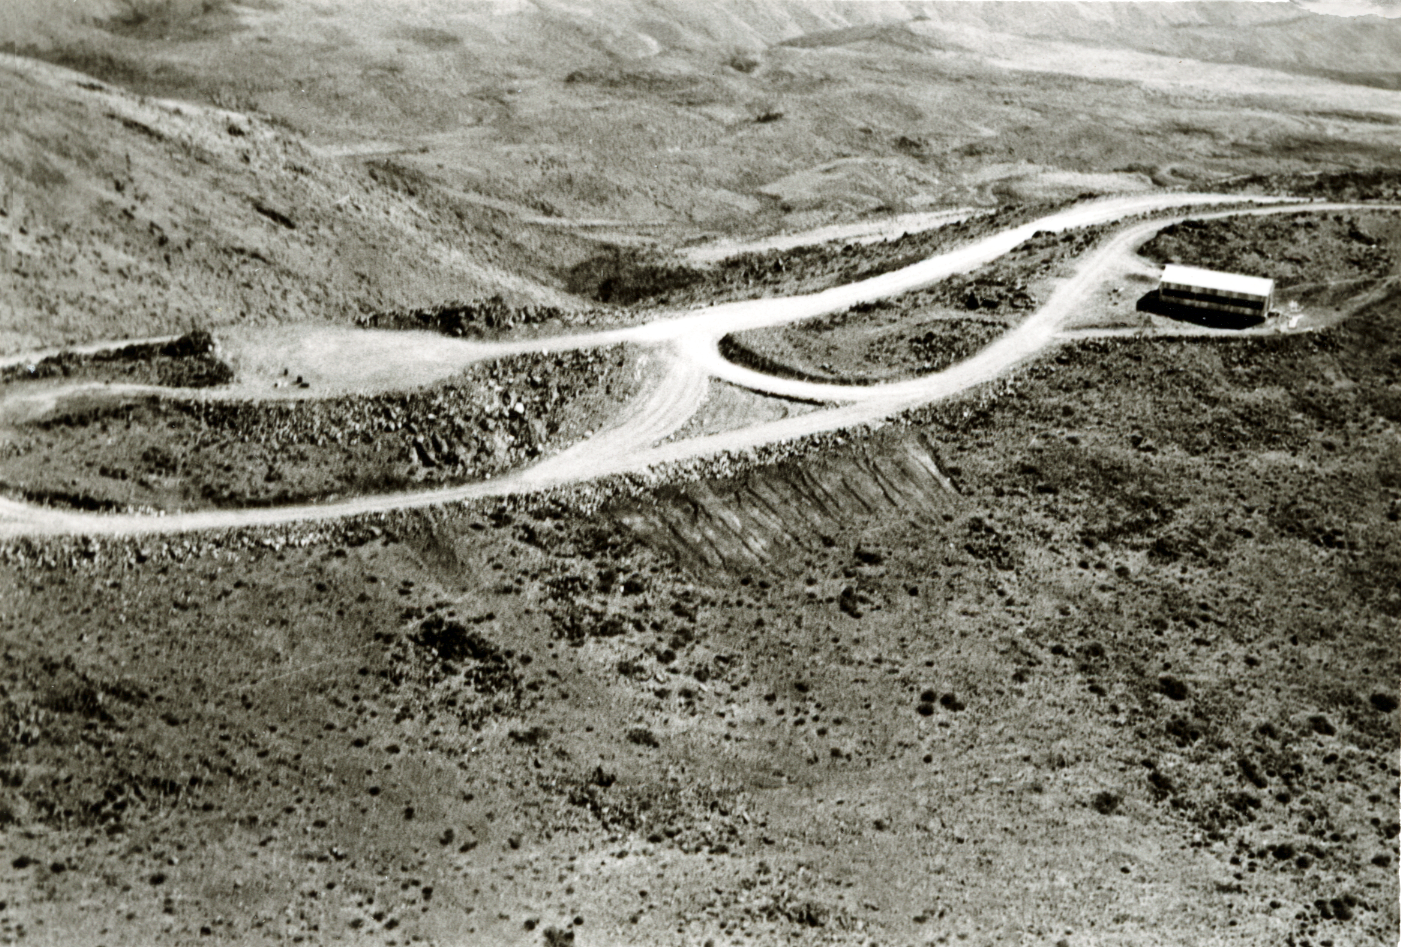

Archive footage

Aerial view of the La Silla Observatory, 1966.

Credit: ESO/R. Holder